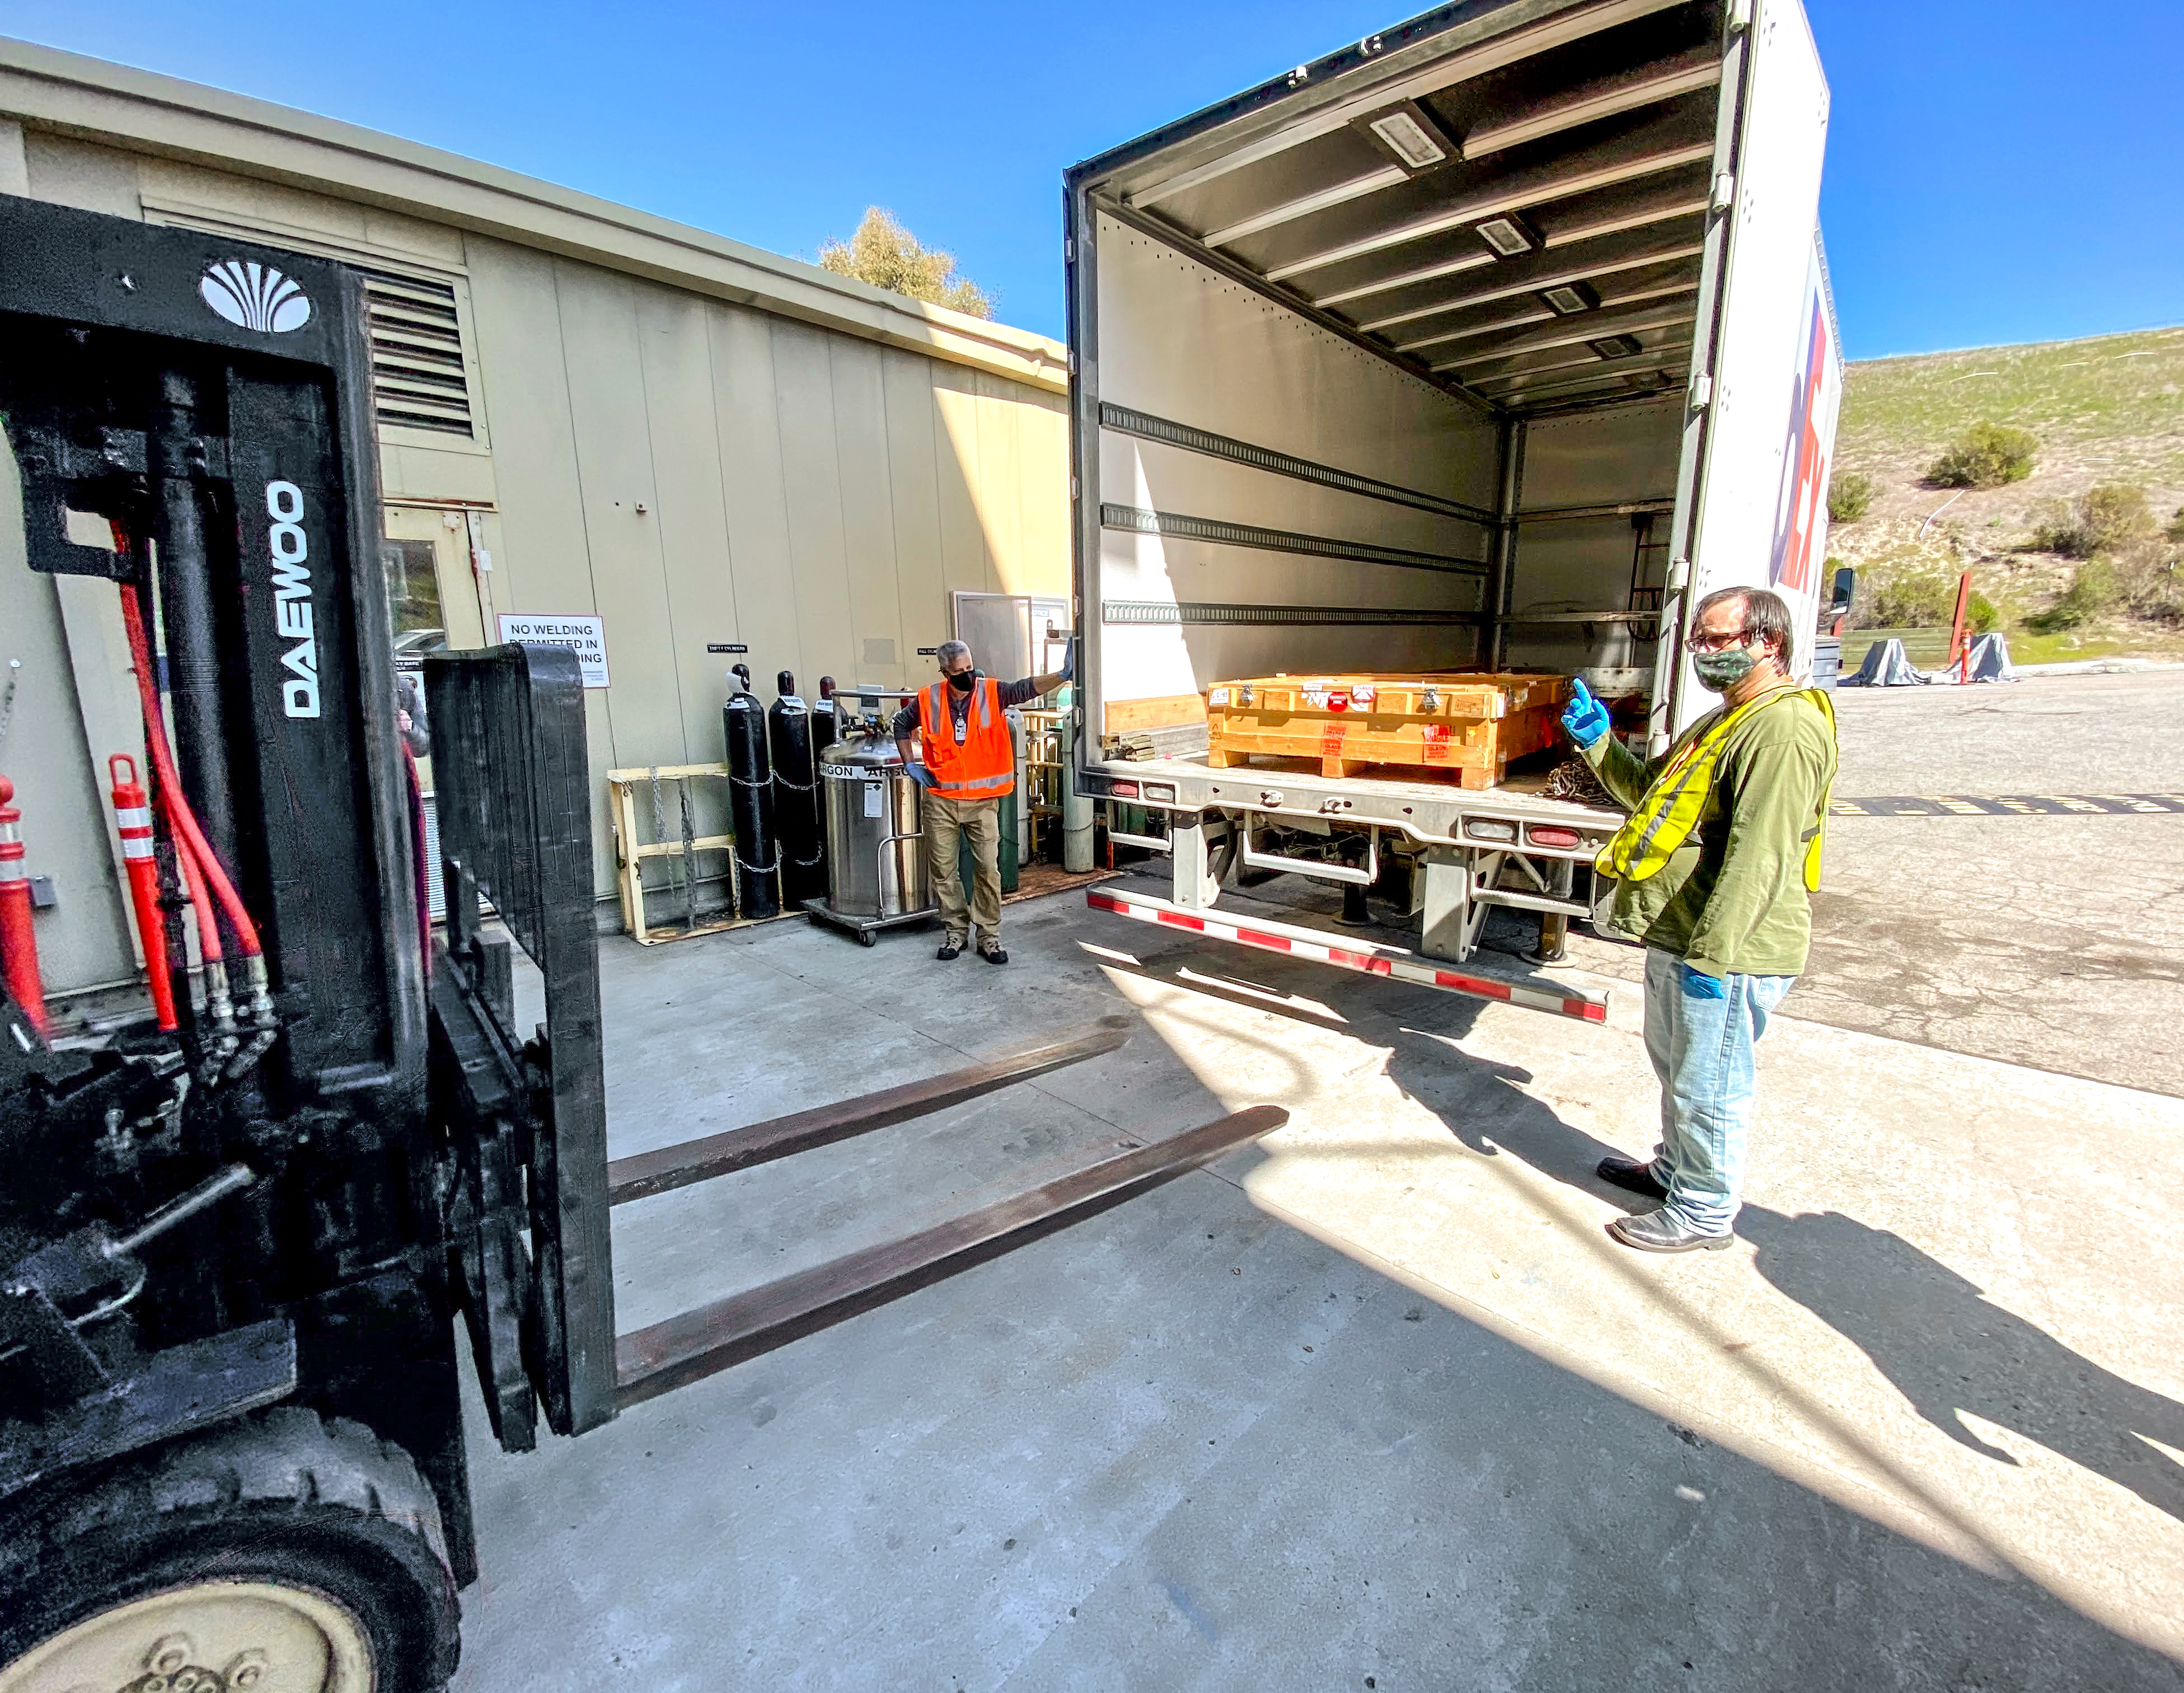

The Rubin Observatory r-band filter

The first completed filter for the Rubin Observatory LSST Camera has arrived at SLAC National Accelerator Laboratory.The r-band filter was delivered to SLAC on March 12th, marking an exciting milestone for the LSST Camera team.

Credit: Travis Lange/SLAC National Accelerator Laboratory